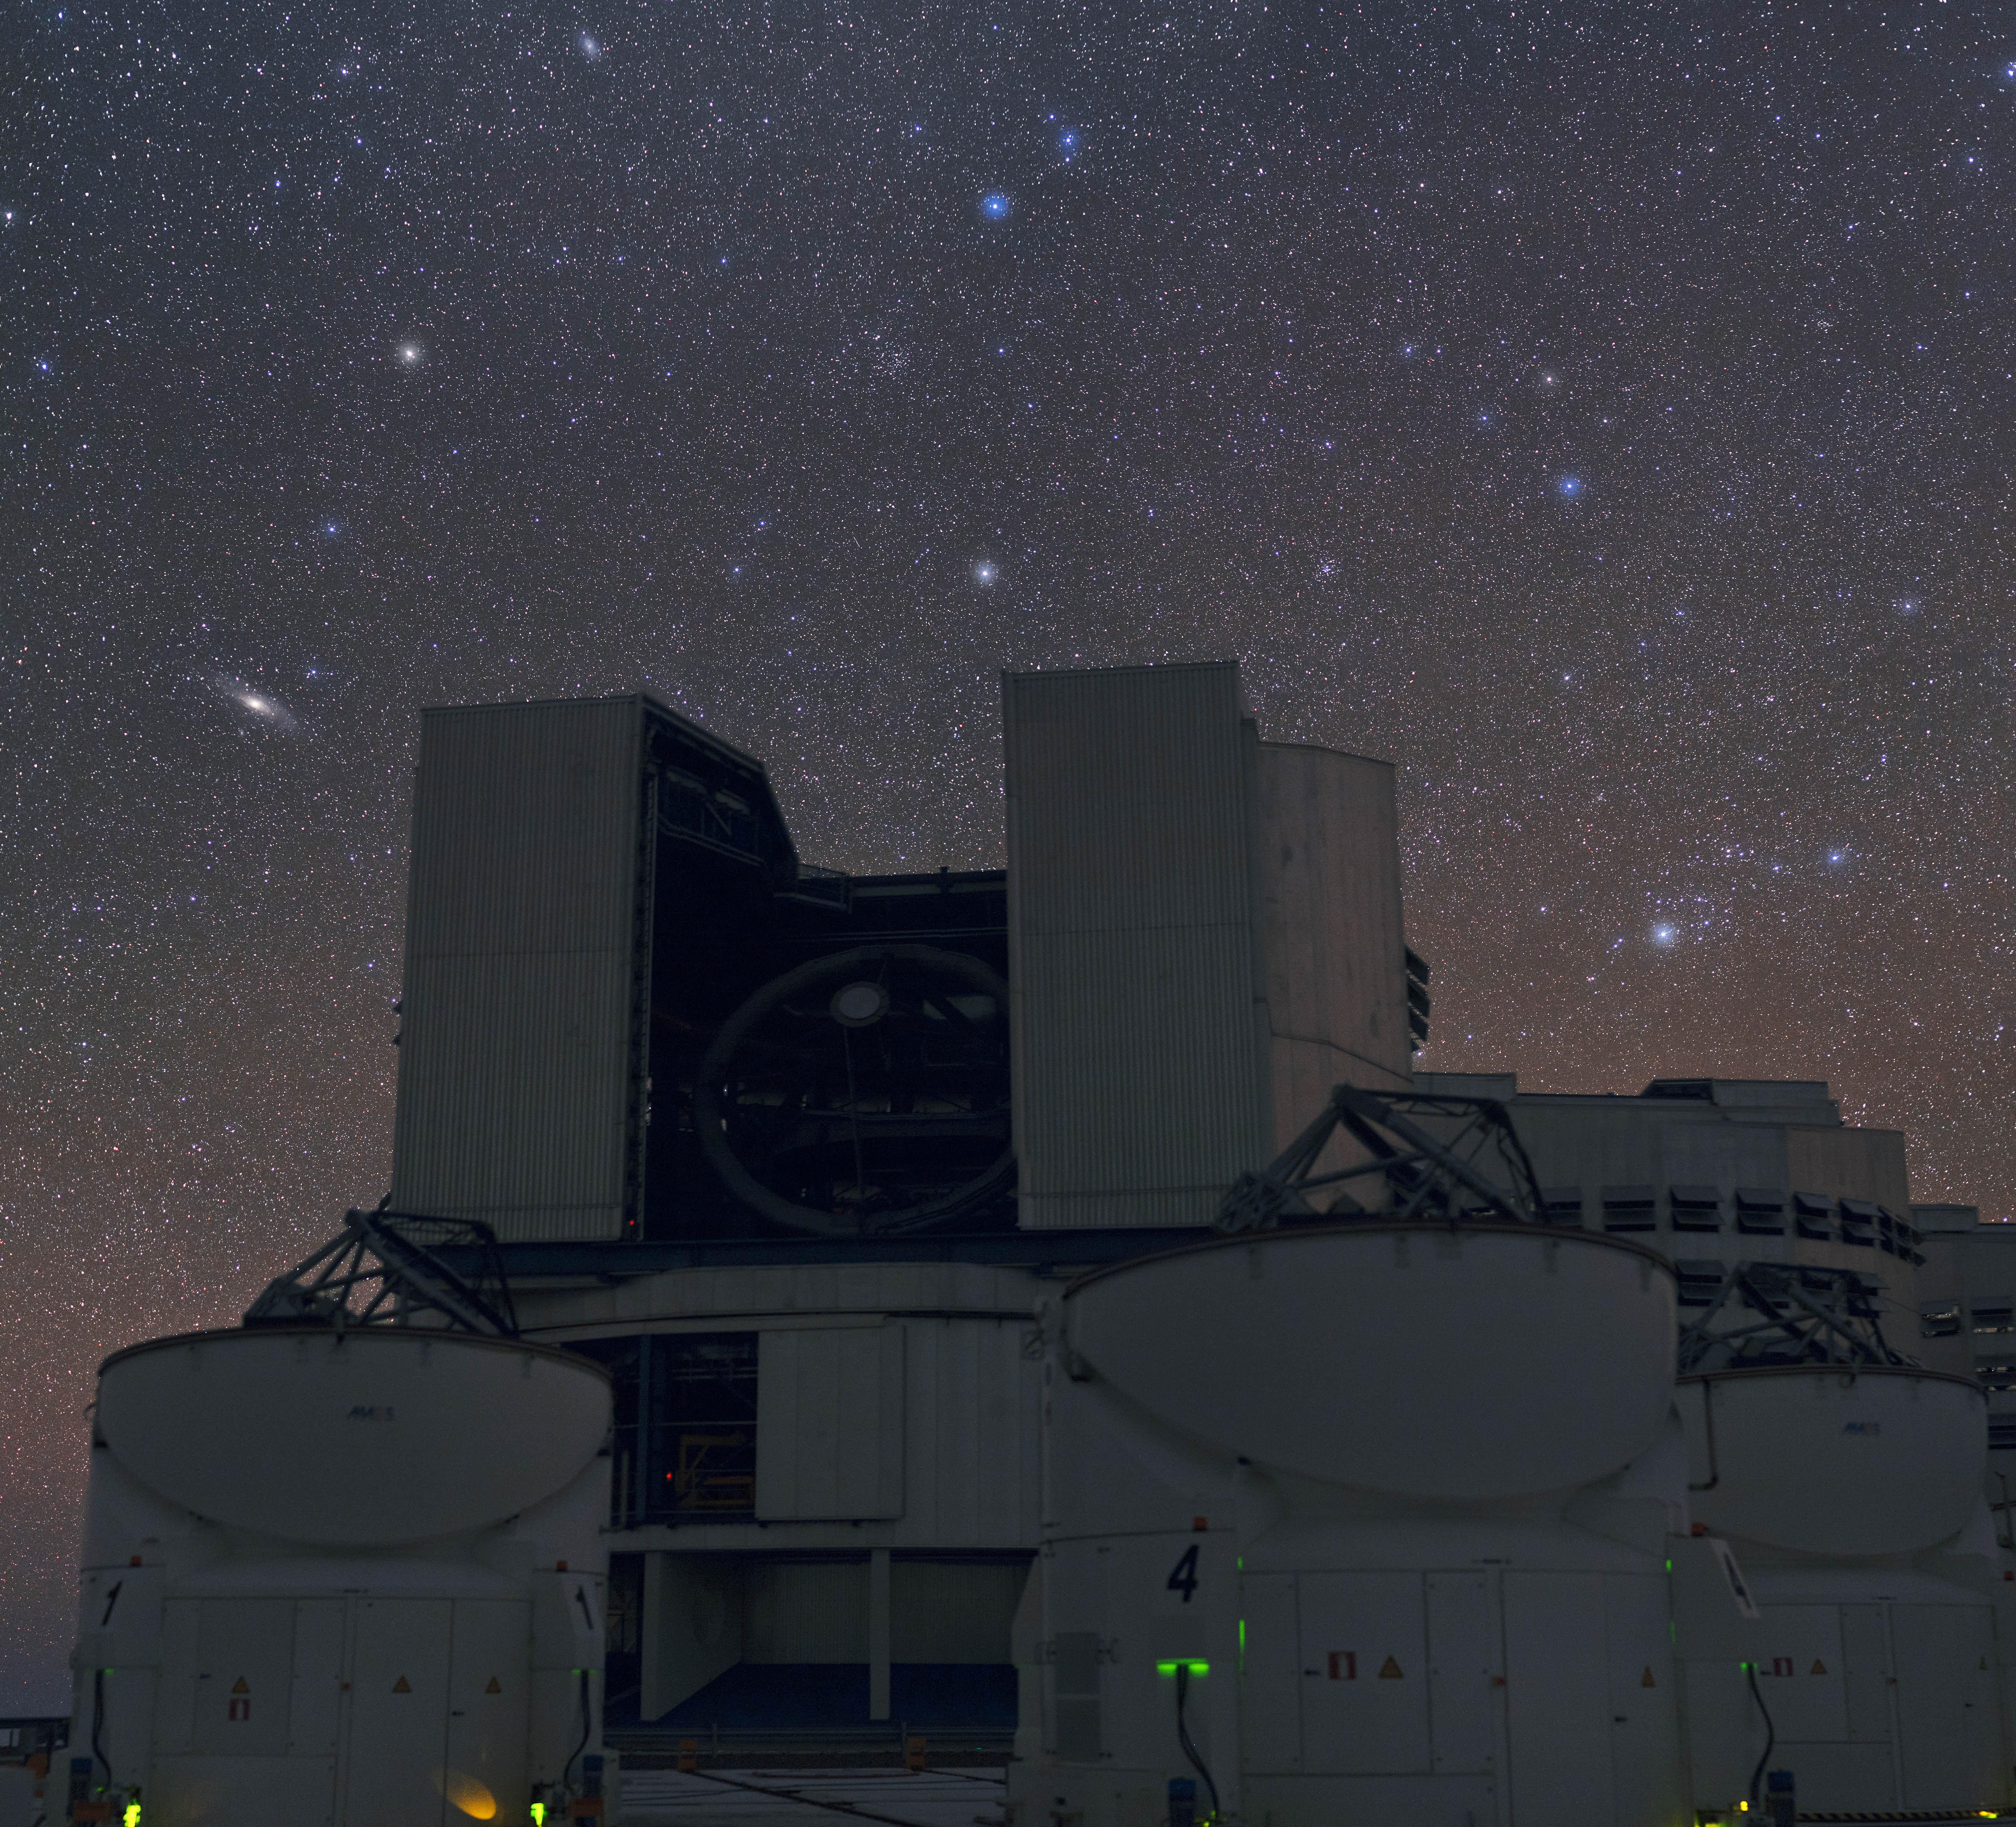

Two naked-eye galaxies above the VLT

This stunning image of the clear Chilean sky shows a speckling of bright stars and distant galaxies across the frame, all suspended above one of the four Unit Telescopes (UTs) of the Very Large Telescope (VLT). This is the fourth UT and it is known as Yepun (Venus).

Two objects seen in this frame are more famous than their neighbours. In the left hand portion of the image is a fairly prominent galaxy that forms a streak across the sky — Messier 31, or the Andromeda Galaxy. Upwards and to the right of this smudge is a bright star, which in turn points upwards to a galaxy that lies roughly along the same extended line. This star is named Beta Andromedae — otherwise known as Mirach — and the second galaxy is Messier 33 (at the top of the frame). These two galaxies are thought to have interacted in the past, forming a bridge of hydrogen gas that spans the gap between them.

This image was taken by ESO photo ambassador Babak Tafreshi.

Credit: ESO/B. Tafreshi (twanight.org)